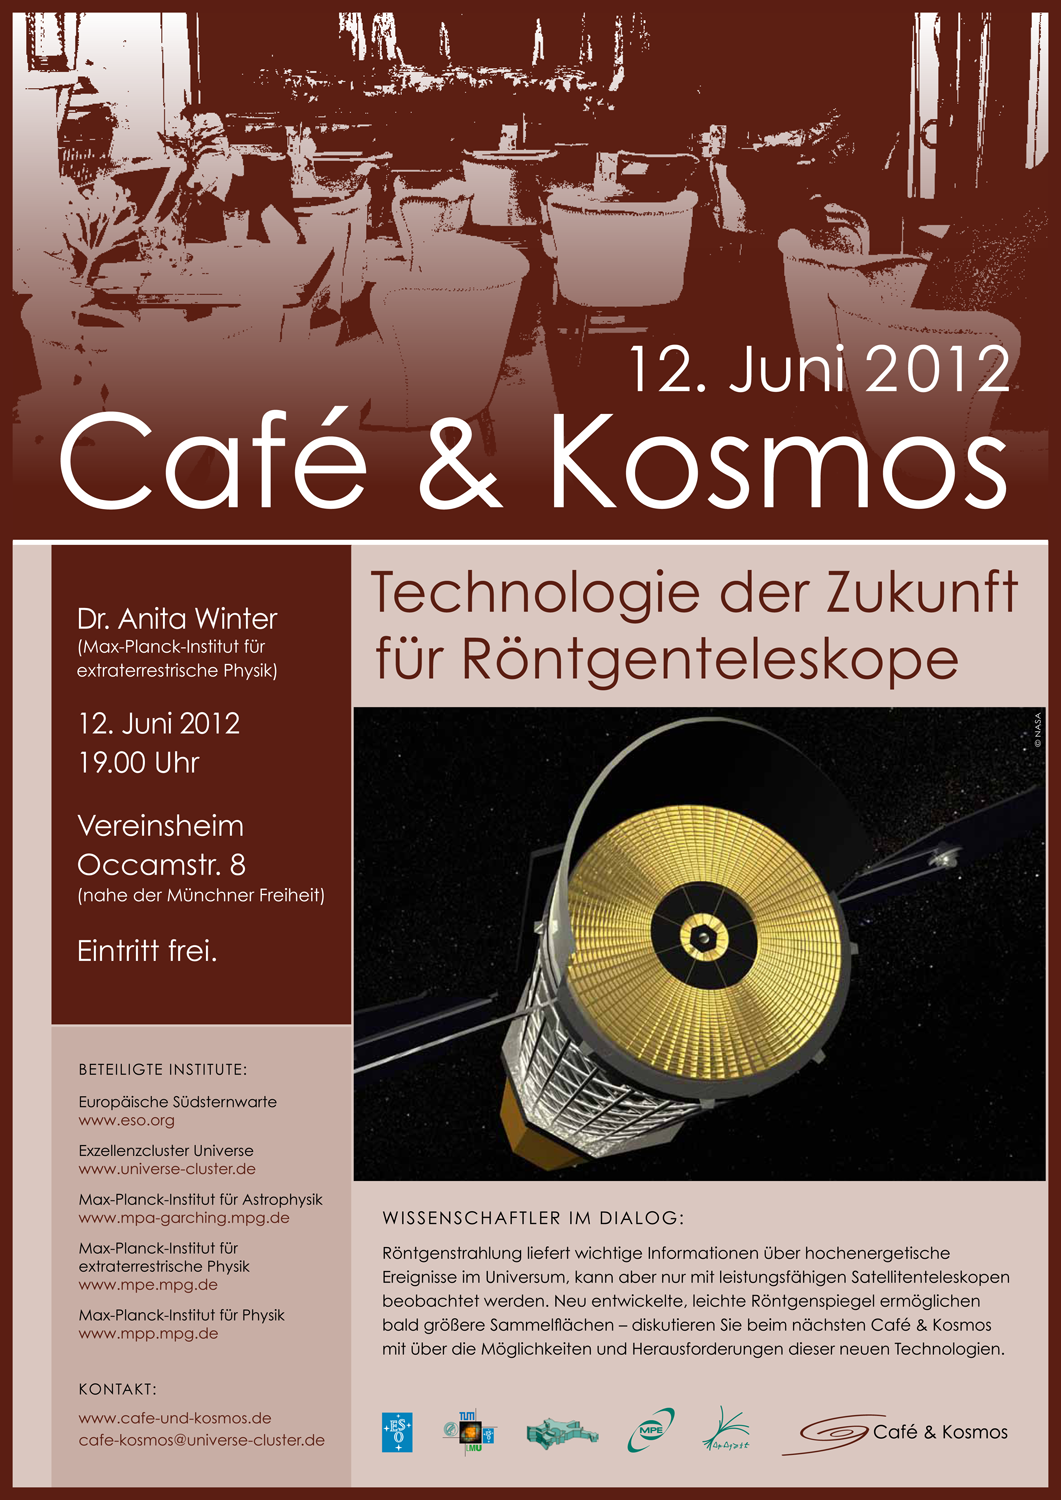

Poster of Café & Kosmos 12 June 2012

For more information about this event, visit: http://www.eso.org/public/events/special-evt/cafe-and-kosmos.html

This product is only available in electronic form.

Credit: ESO / Café & Kosmos